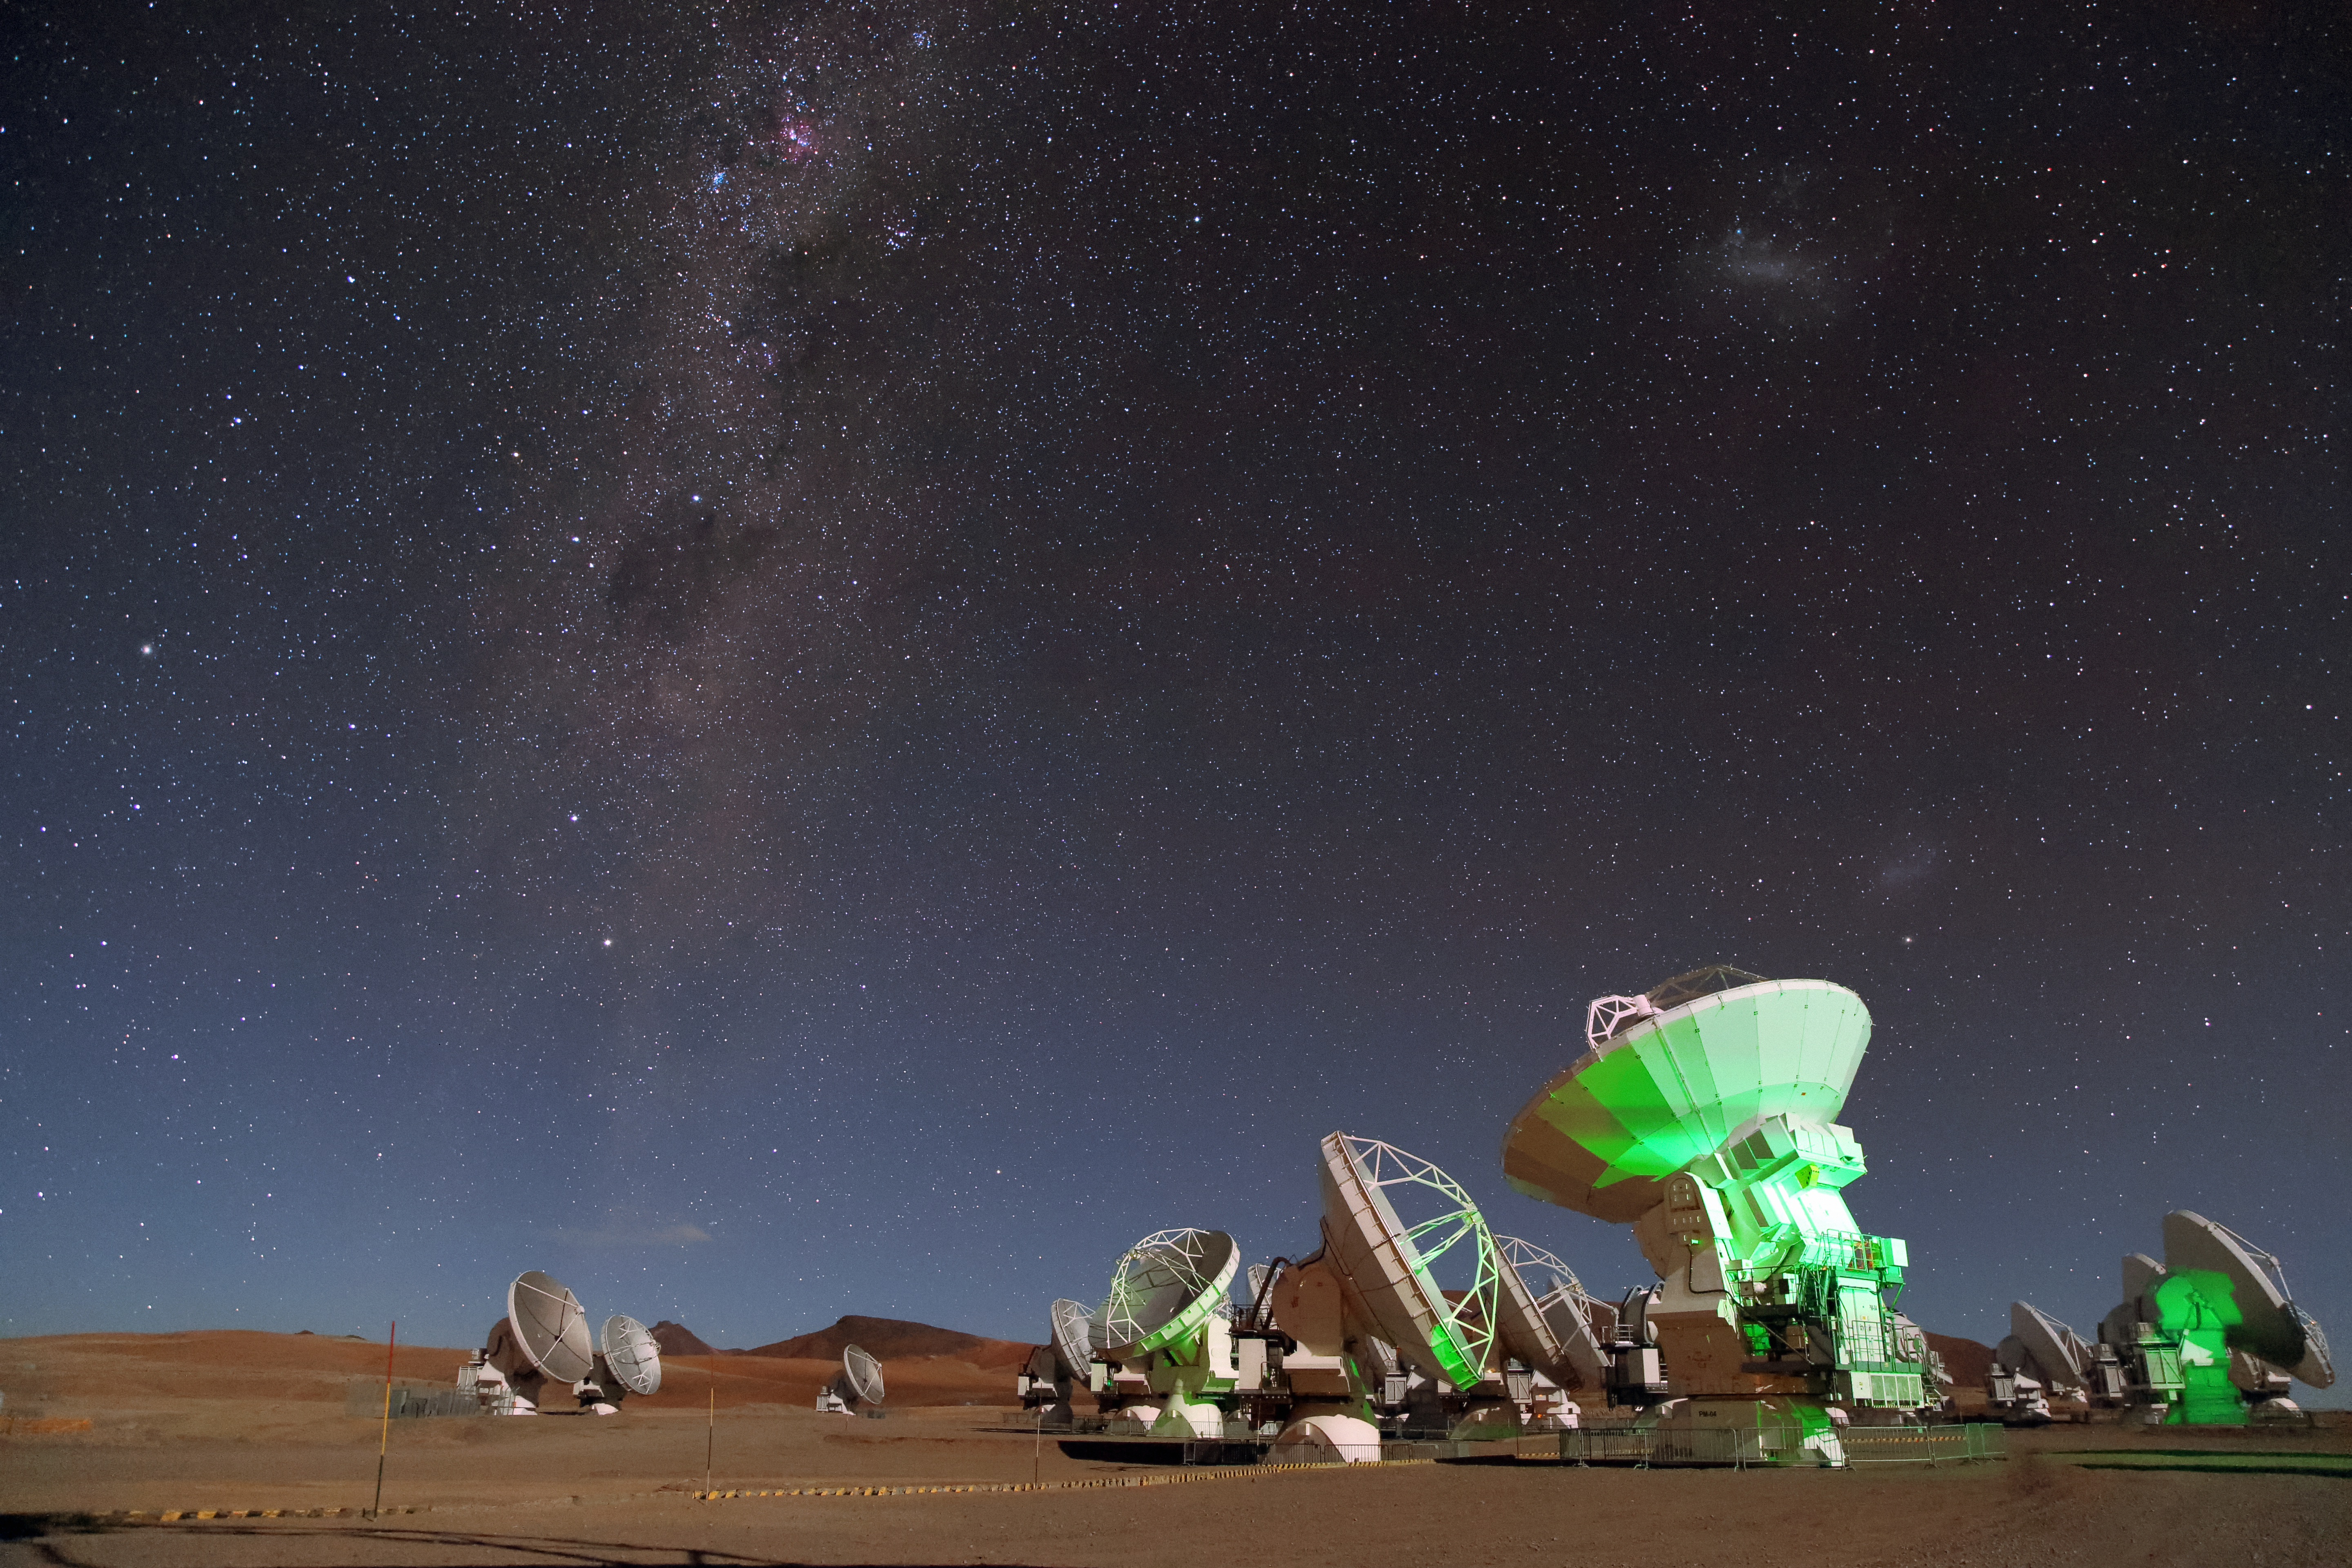

ALMA and the Milky Way Galaxy

The Atacama Large Millimeter/submillimeter Array (ALMA) gazes up at the molecular clouds and dust of the cool Universe from the Chajnantor Plateau. The an arm of the Milky Way Galaxy streams downward from the top left of the photo.

Credit: ALMA (ESO/NAOJ/NRAO)